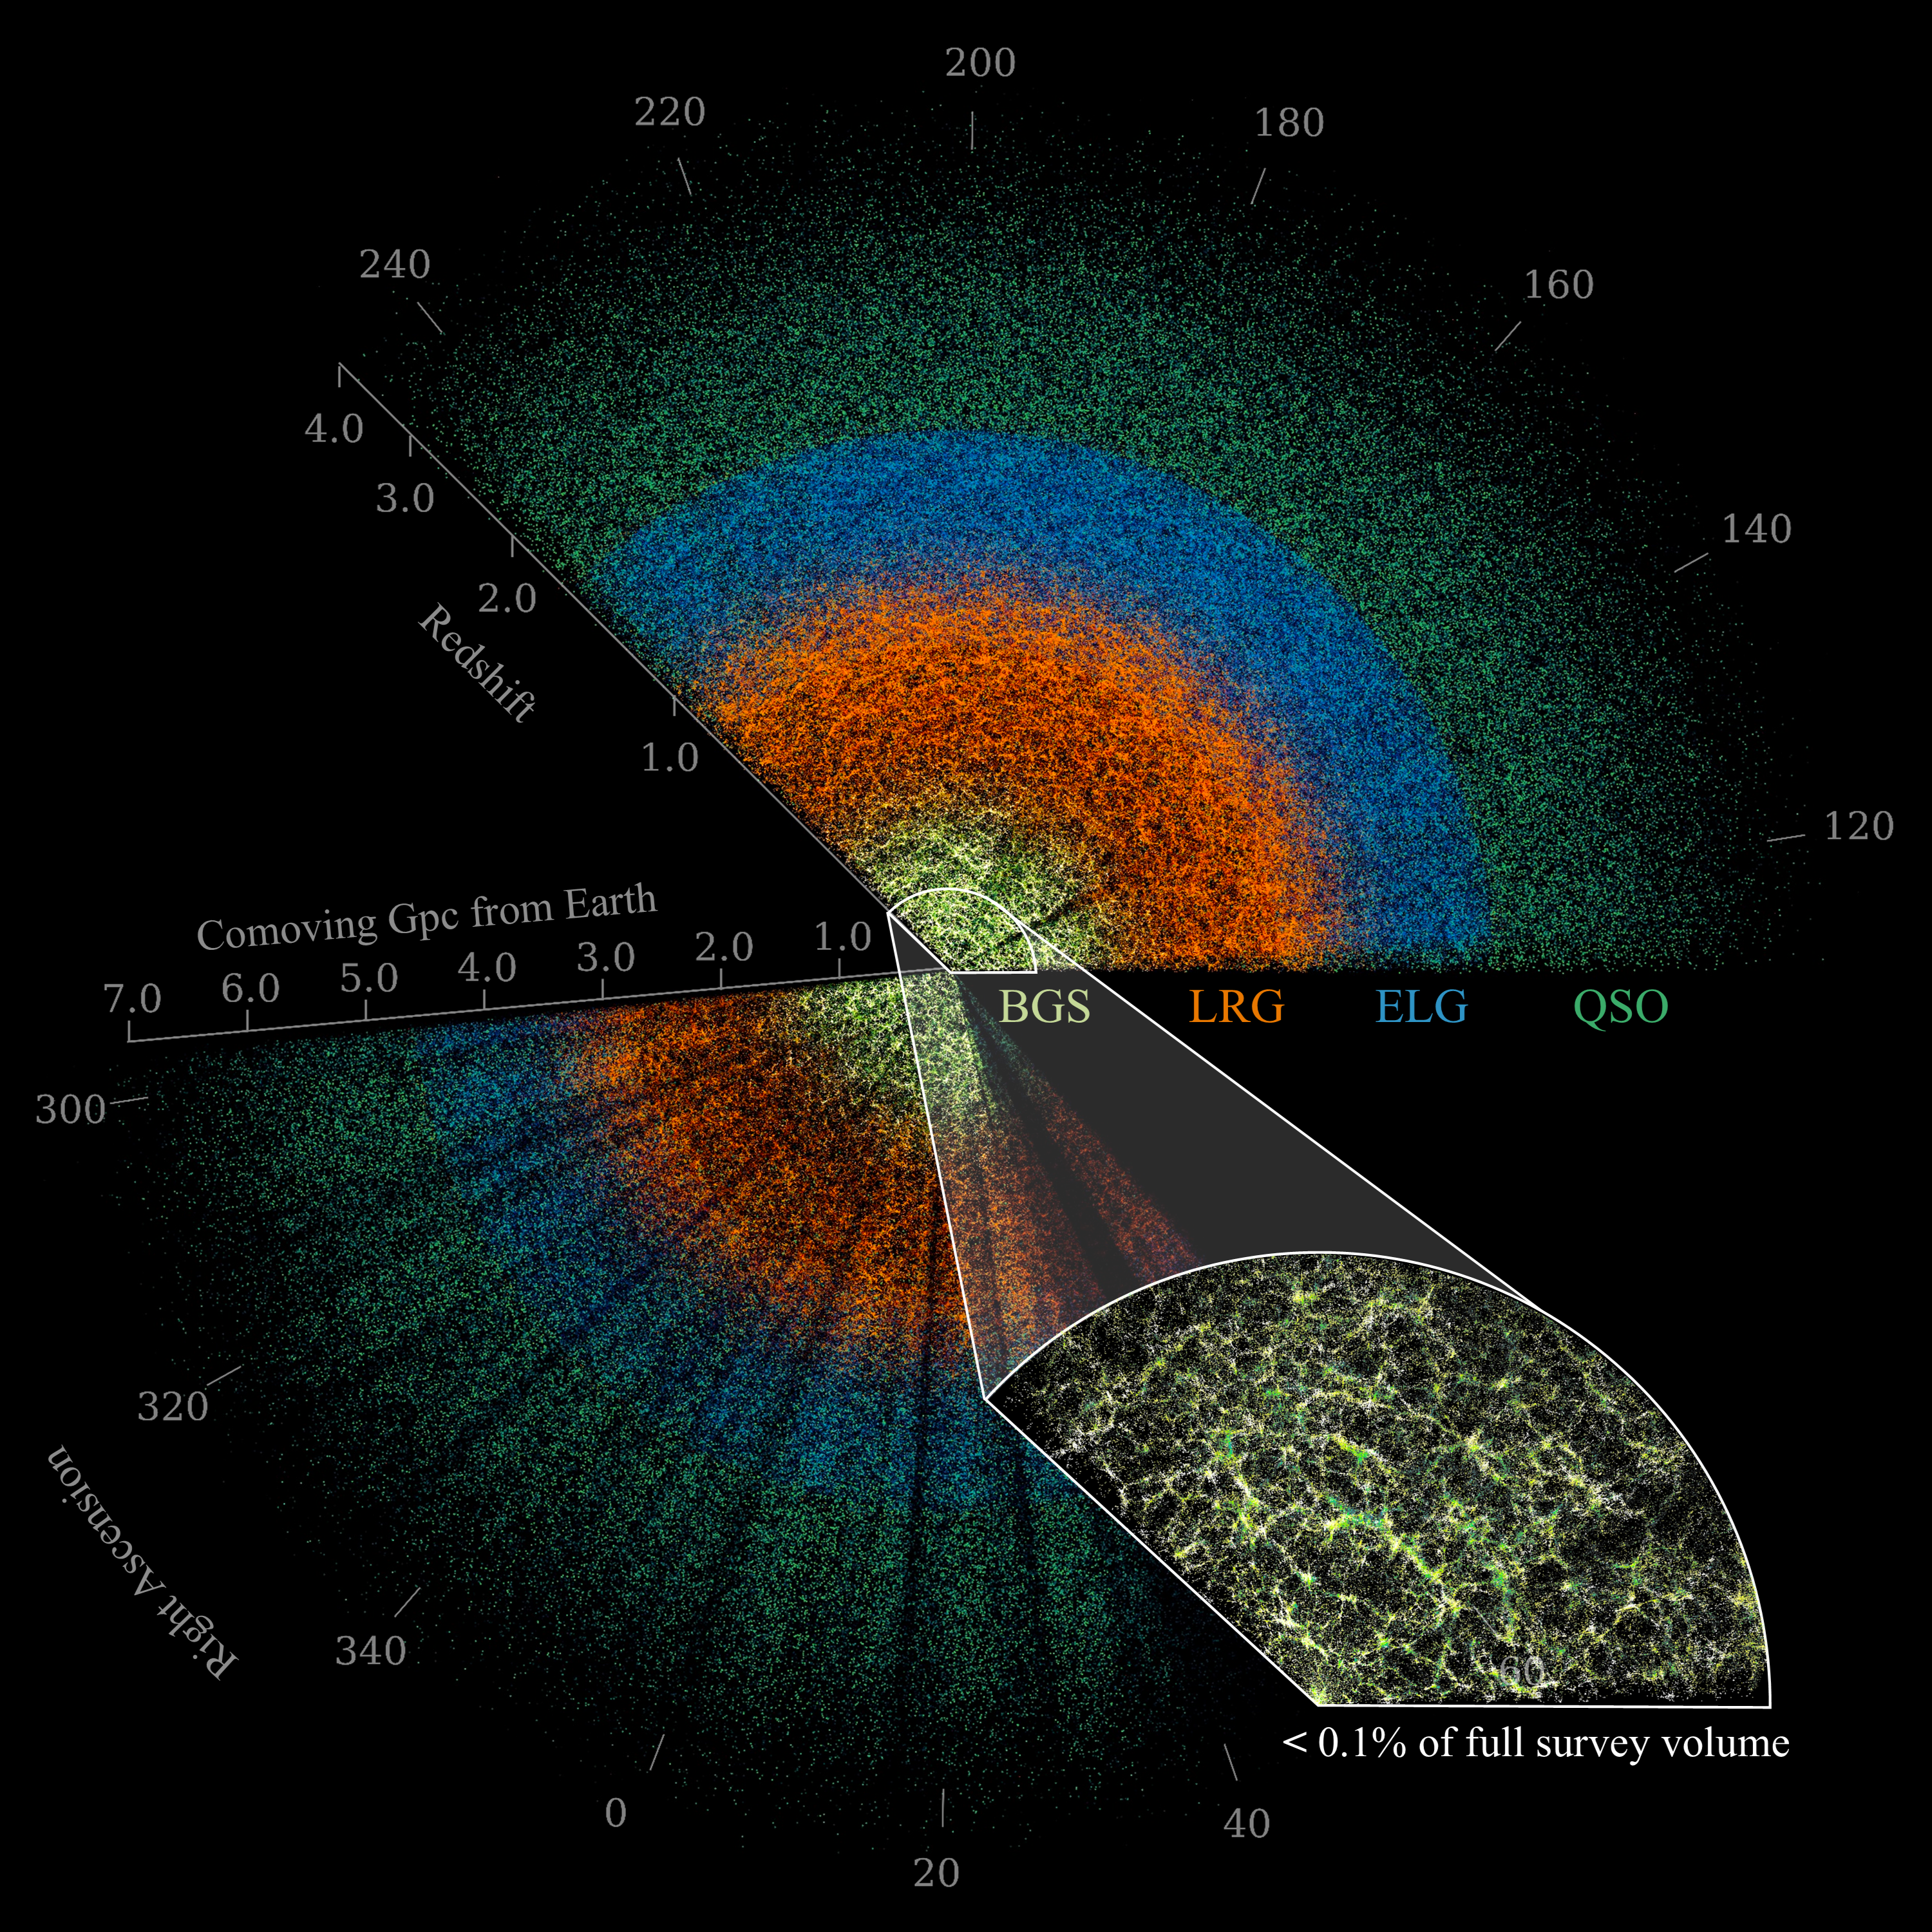

DESI Butterfly Plot (with inset and labels)

This slice of the DESI data maps celestial objects from Earth (center) to billions of light-years away. Among the objects are nearby bright galaxies (yellow), luminous red galaxies (orange), emission-line galaxies (blue), and quasars (green). The large-scale structure of the Universe is visible in the inset image, which shows the densest survey region and represents less than 0.1% of the DESI survey’s total volume. DESI is mounted on the U.S. National Science Foundation Nicholas U. Mayall 4-meter Telescope at Kitt Peak National Observatory (KPNO), a Program of NSF NOIRLab.

Credit: DESI Collaboration/DOE/KPNO/NOIRLab/NSF/AURA/C. Lamman